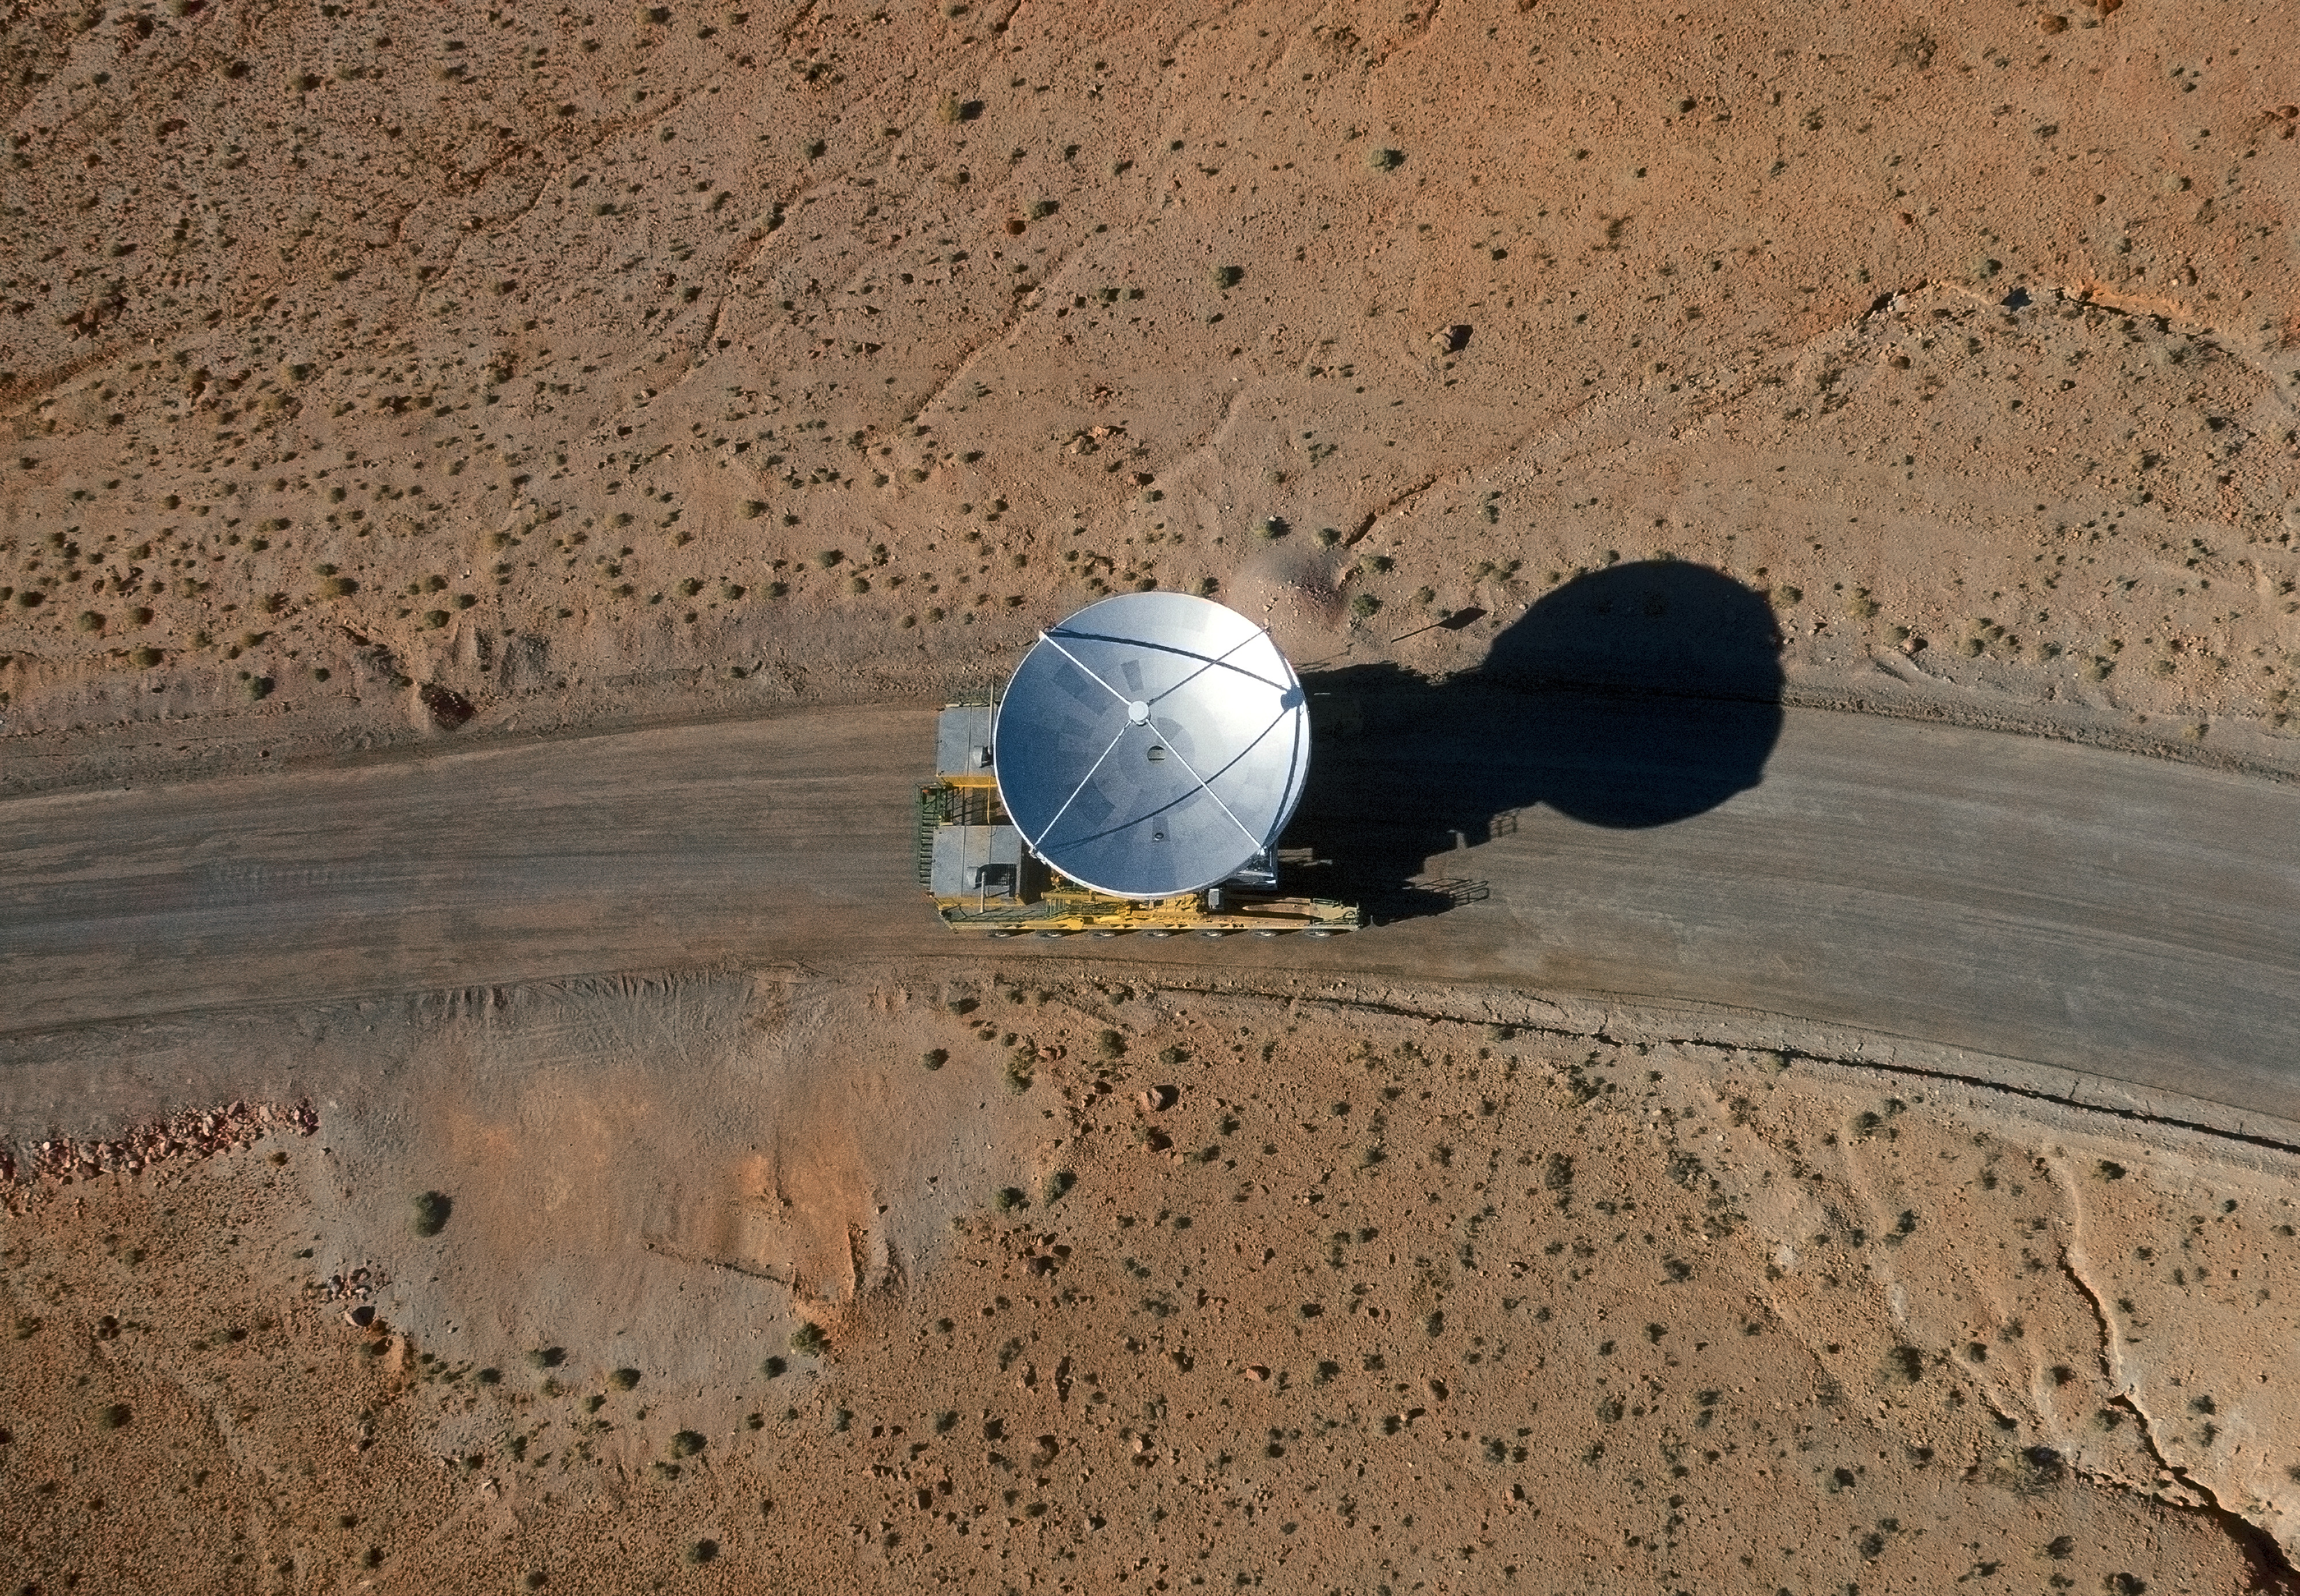

Arrival of the 10th antenna to the Chajnantor Plateau.

Arrival of the 10th antenna to the Chajnantor Plateau.

Credit: ALMA (ESO/NAOJ/NRAO)